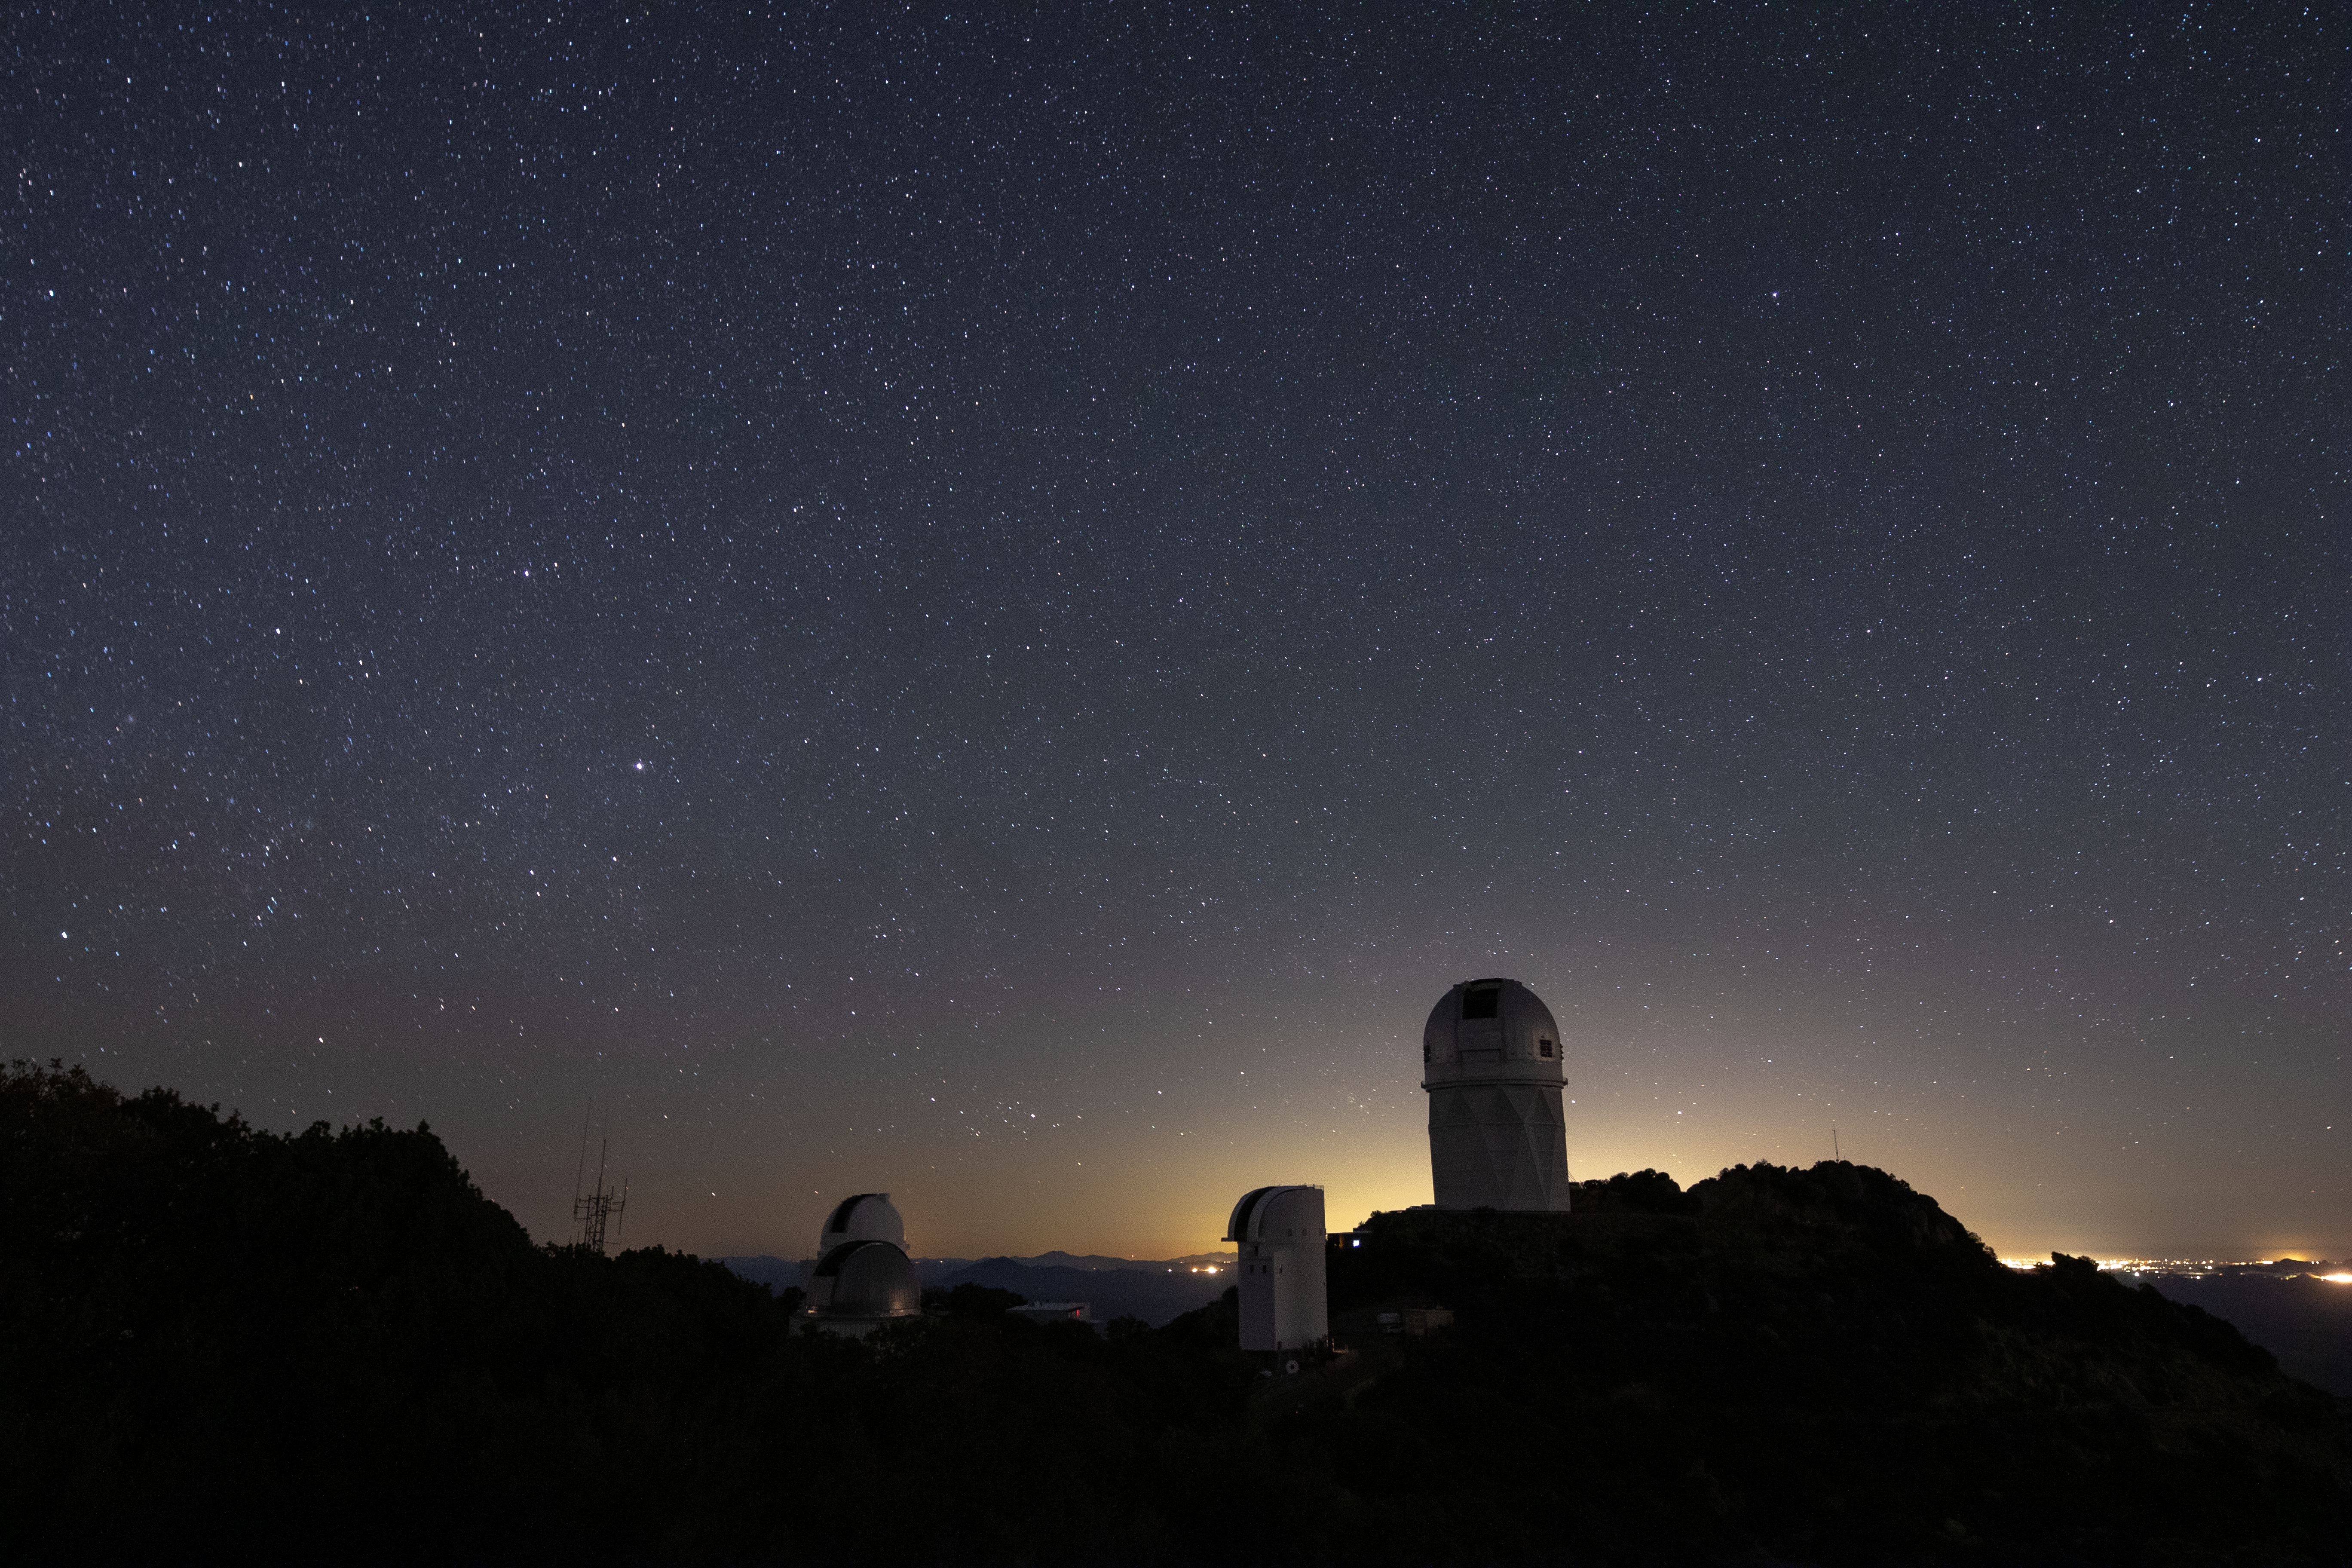

Kitt Peak at Night

Kitt Peak National Observatory enjoys a sky full of stars in Arizona as the city lights of Tucson illuminate it in the background.

Pictured from left to right: UArizona Spacewatch Telescopes, UArizona Bok 2.3-meter Telescope, and Nicholas U. Mayall 4-meter Telescope.

Credit: Kitt Peak National Observatory/NOIRLab/NSF/AURA/P. Marenfeld